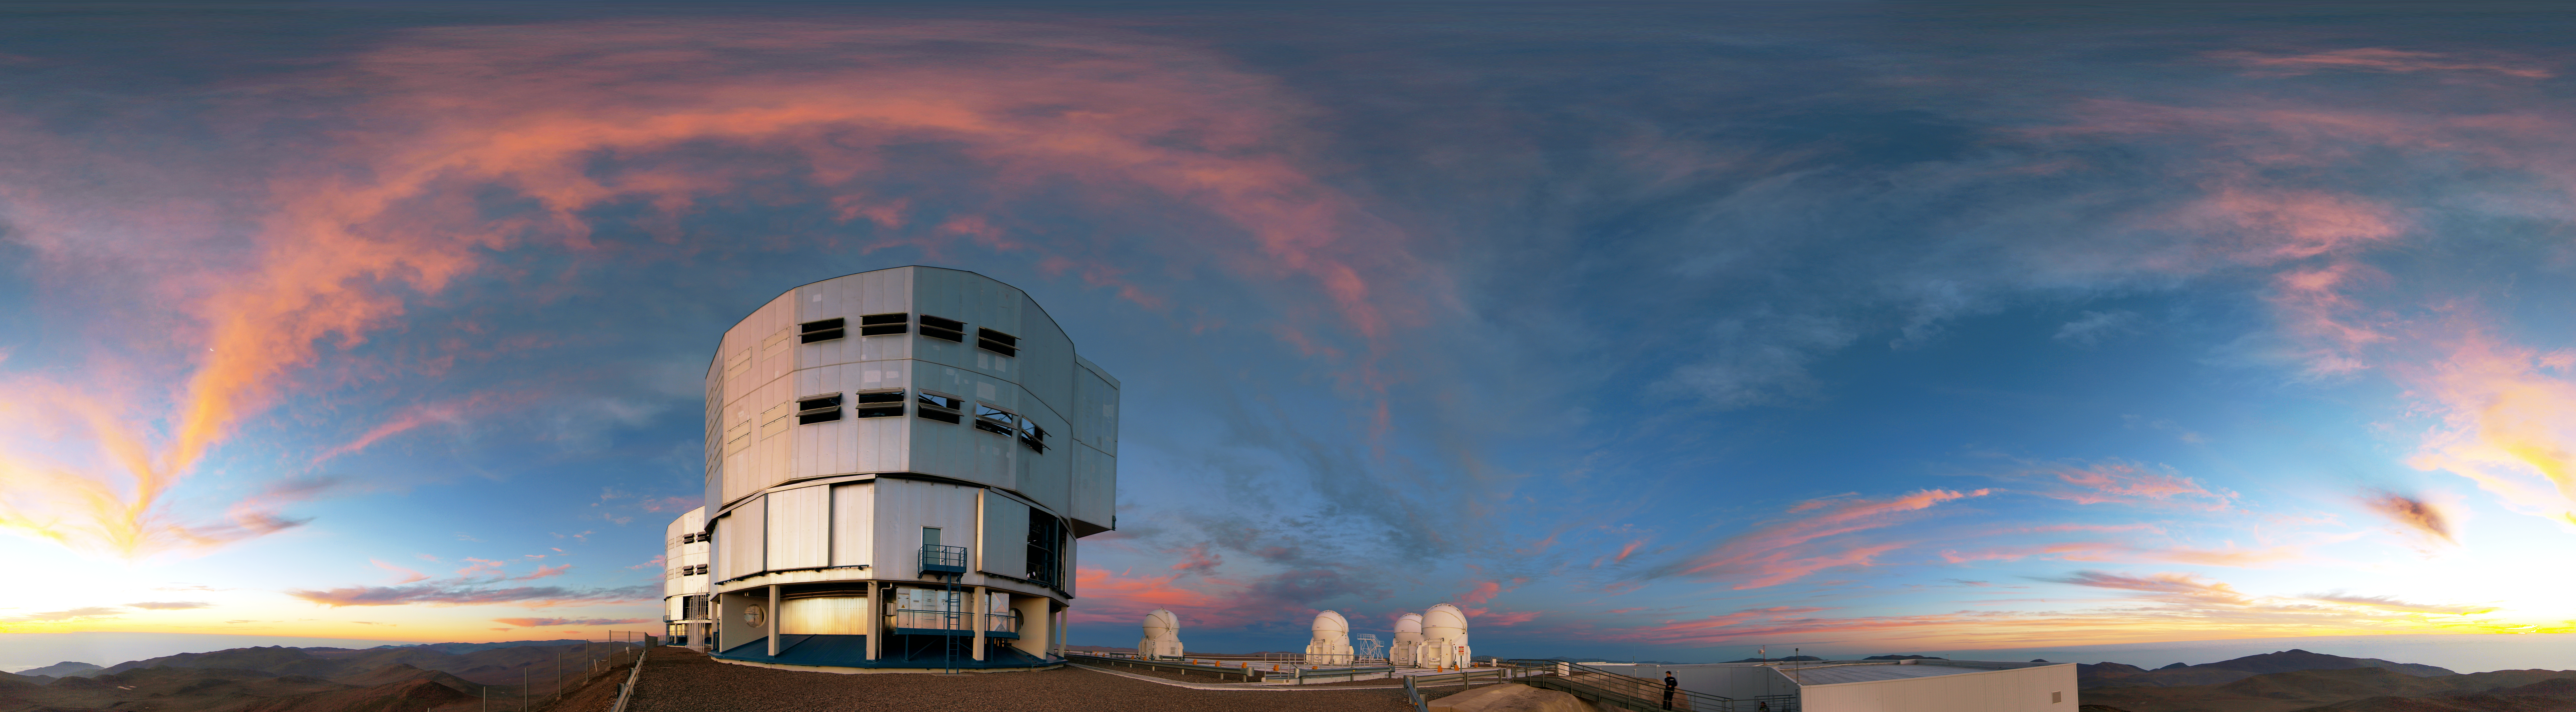

Nightfall at Paranal

A rare cloudy evening at the Very Large Telescope at Paranal.

Credit: R. Wesson/ESO